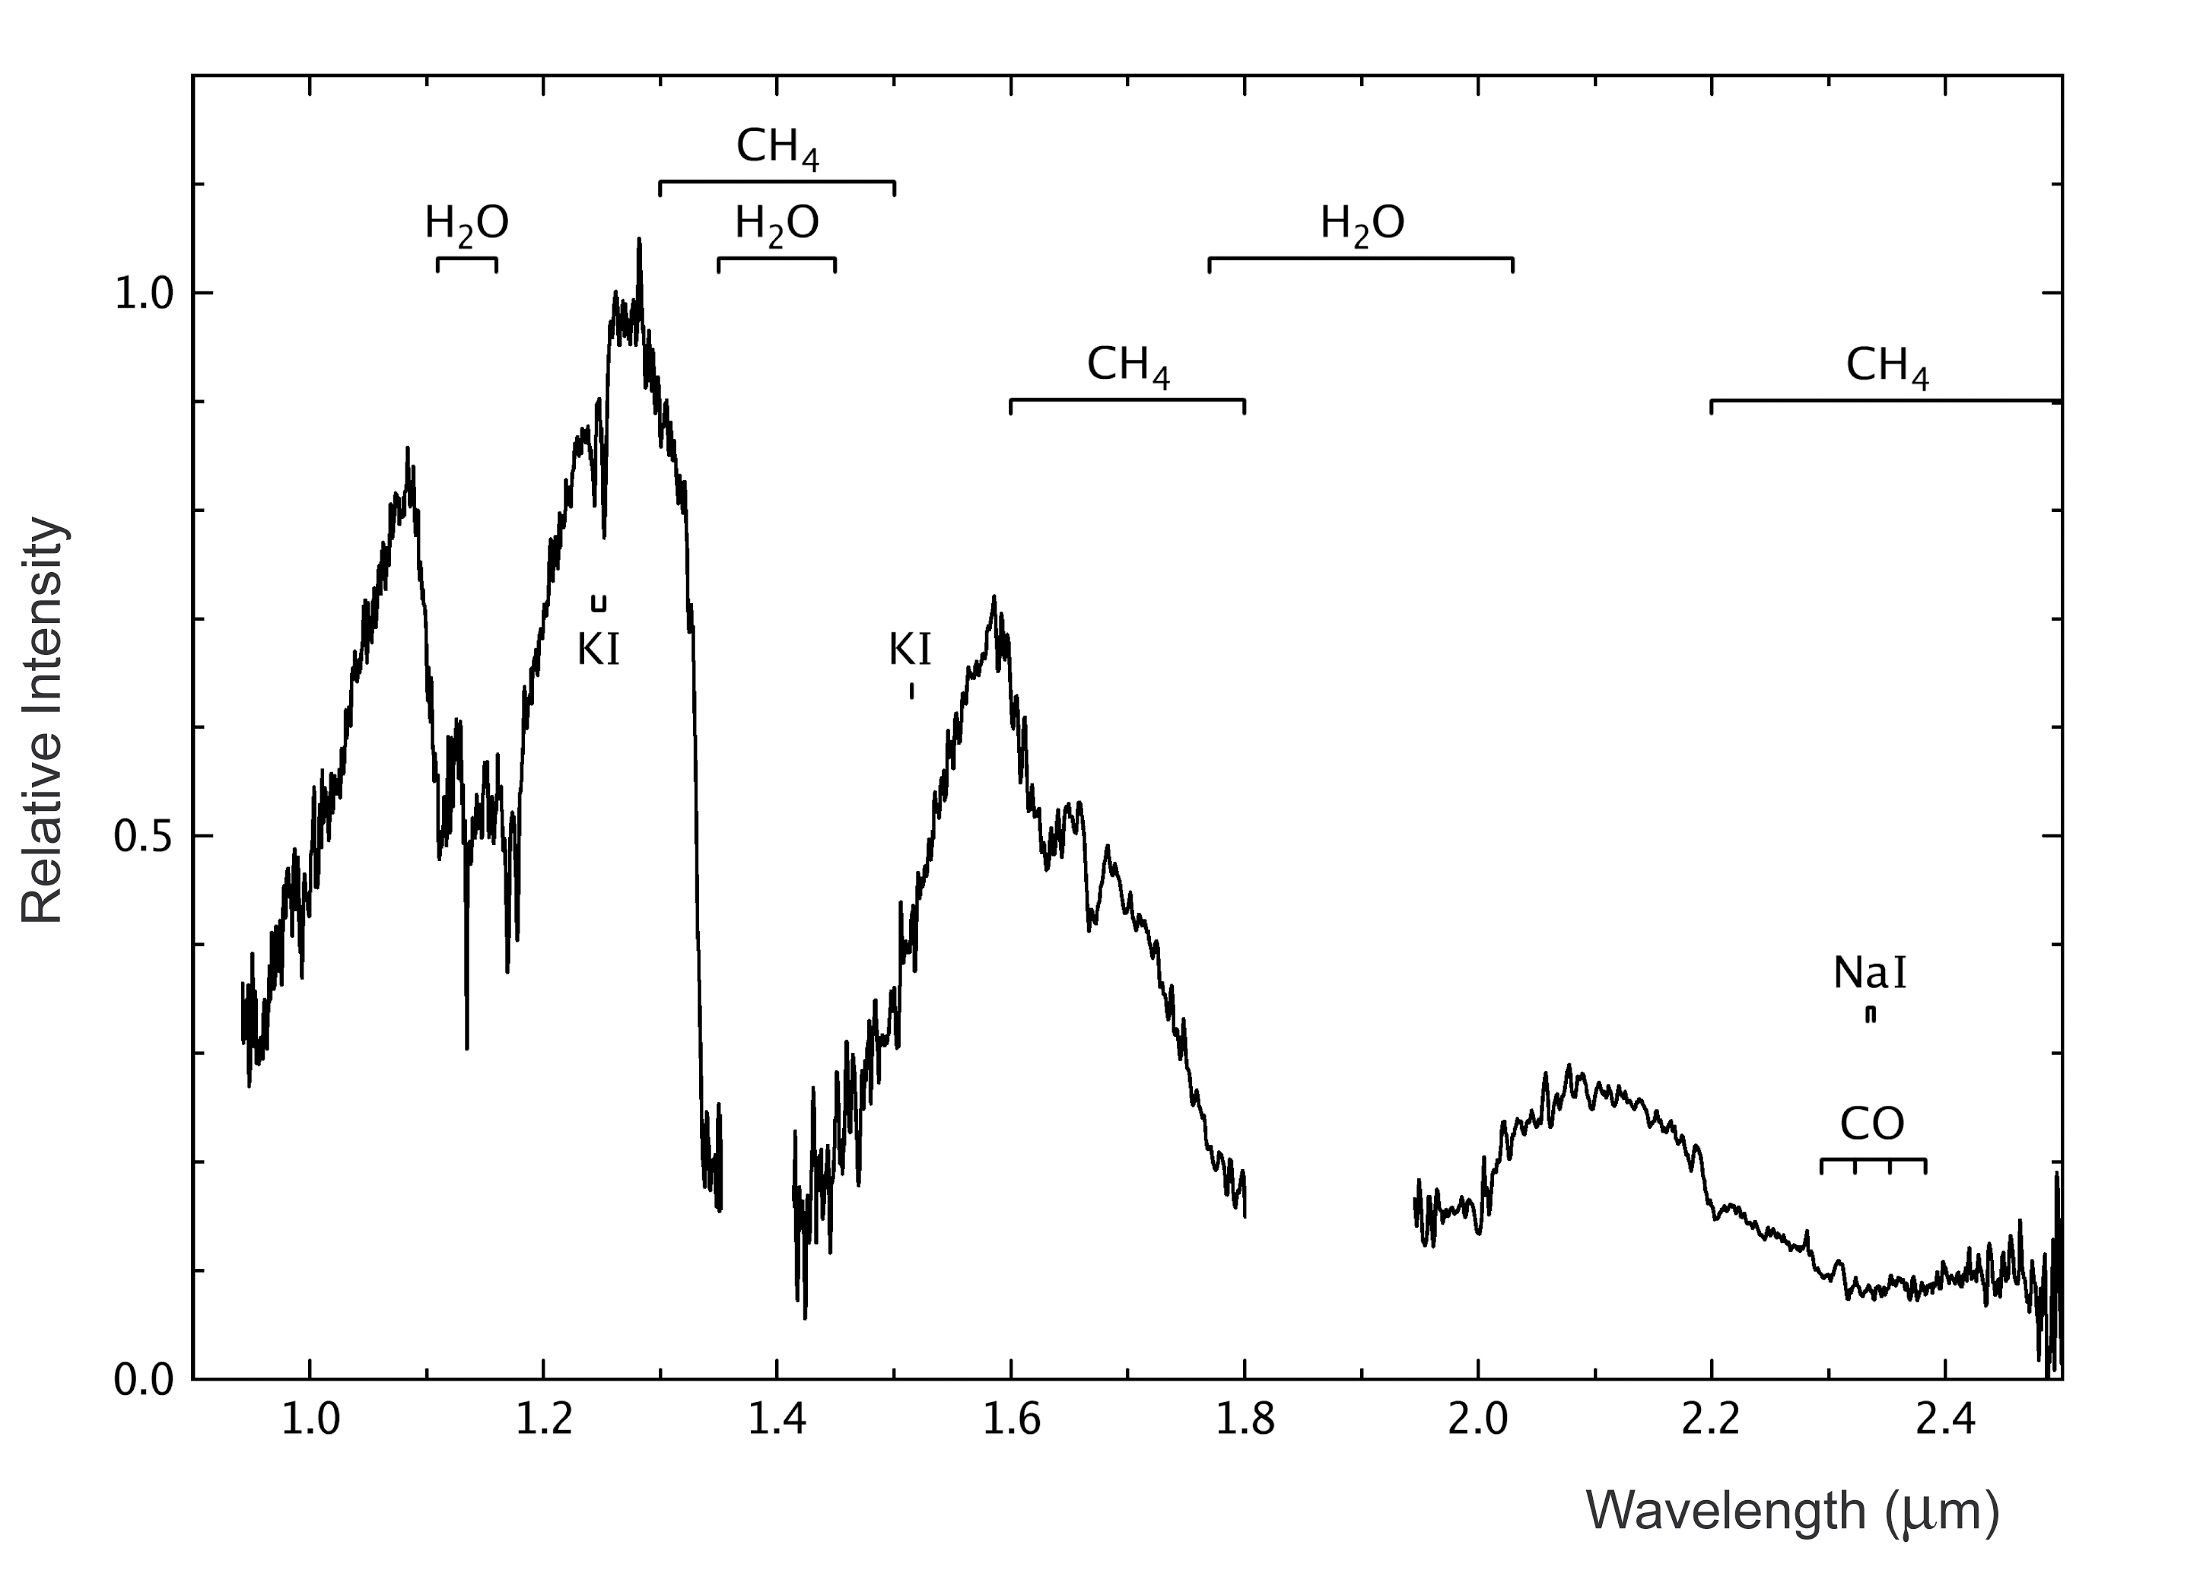

Near-infrared spectrum of Epsilon Indi B

Near-infrared (0.9-2.5 µm) spectrum of Epsilon Indi B, obtained on November 16-17, 2002, with the SOFI multi-mode instrument on the ESO 3.5-m New Technology Telescope (NTT) at the La Silla Observatory (Chile) The total integration time is 360 sec. Regions of strong absorption in the Earth's atmosphere have been removed for clarity. The locations of prominent molecular absorption bands from water (H2O), methane (CH4) and carbon monoxide (CO) in the atmosphere of Epsilon Indi B are indicated. Also labelled are some spectral lines from potassium (KI, at 1.25 and 1.52 µm) and sodium (NaI, at 2.33 µm) atoms. From these data, the spectral type of Epsilon Indi B is determined as T2.5V, corresponding to an effective temperature of 'just' 1000 ± 60 °C.

Credit: ESO/R.-D.Scholz et al. (AIP)